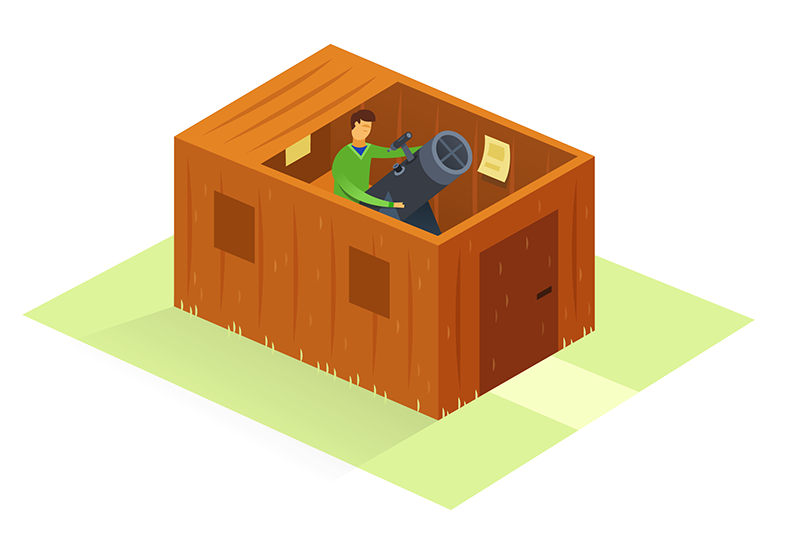

How to participate in astronomy research

This illustration is part of the IAU Theme "How to participate in astronomy research"

Credit: IAU/Alex Mathers (alexmathers.net)